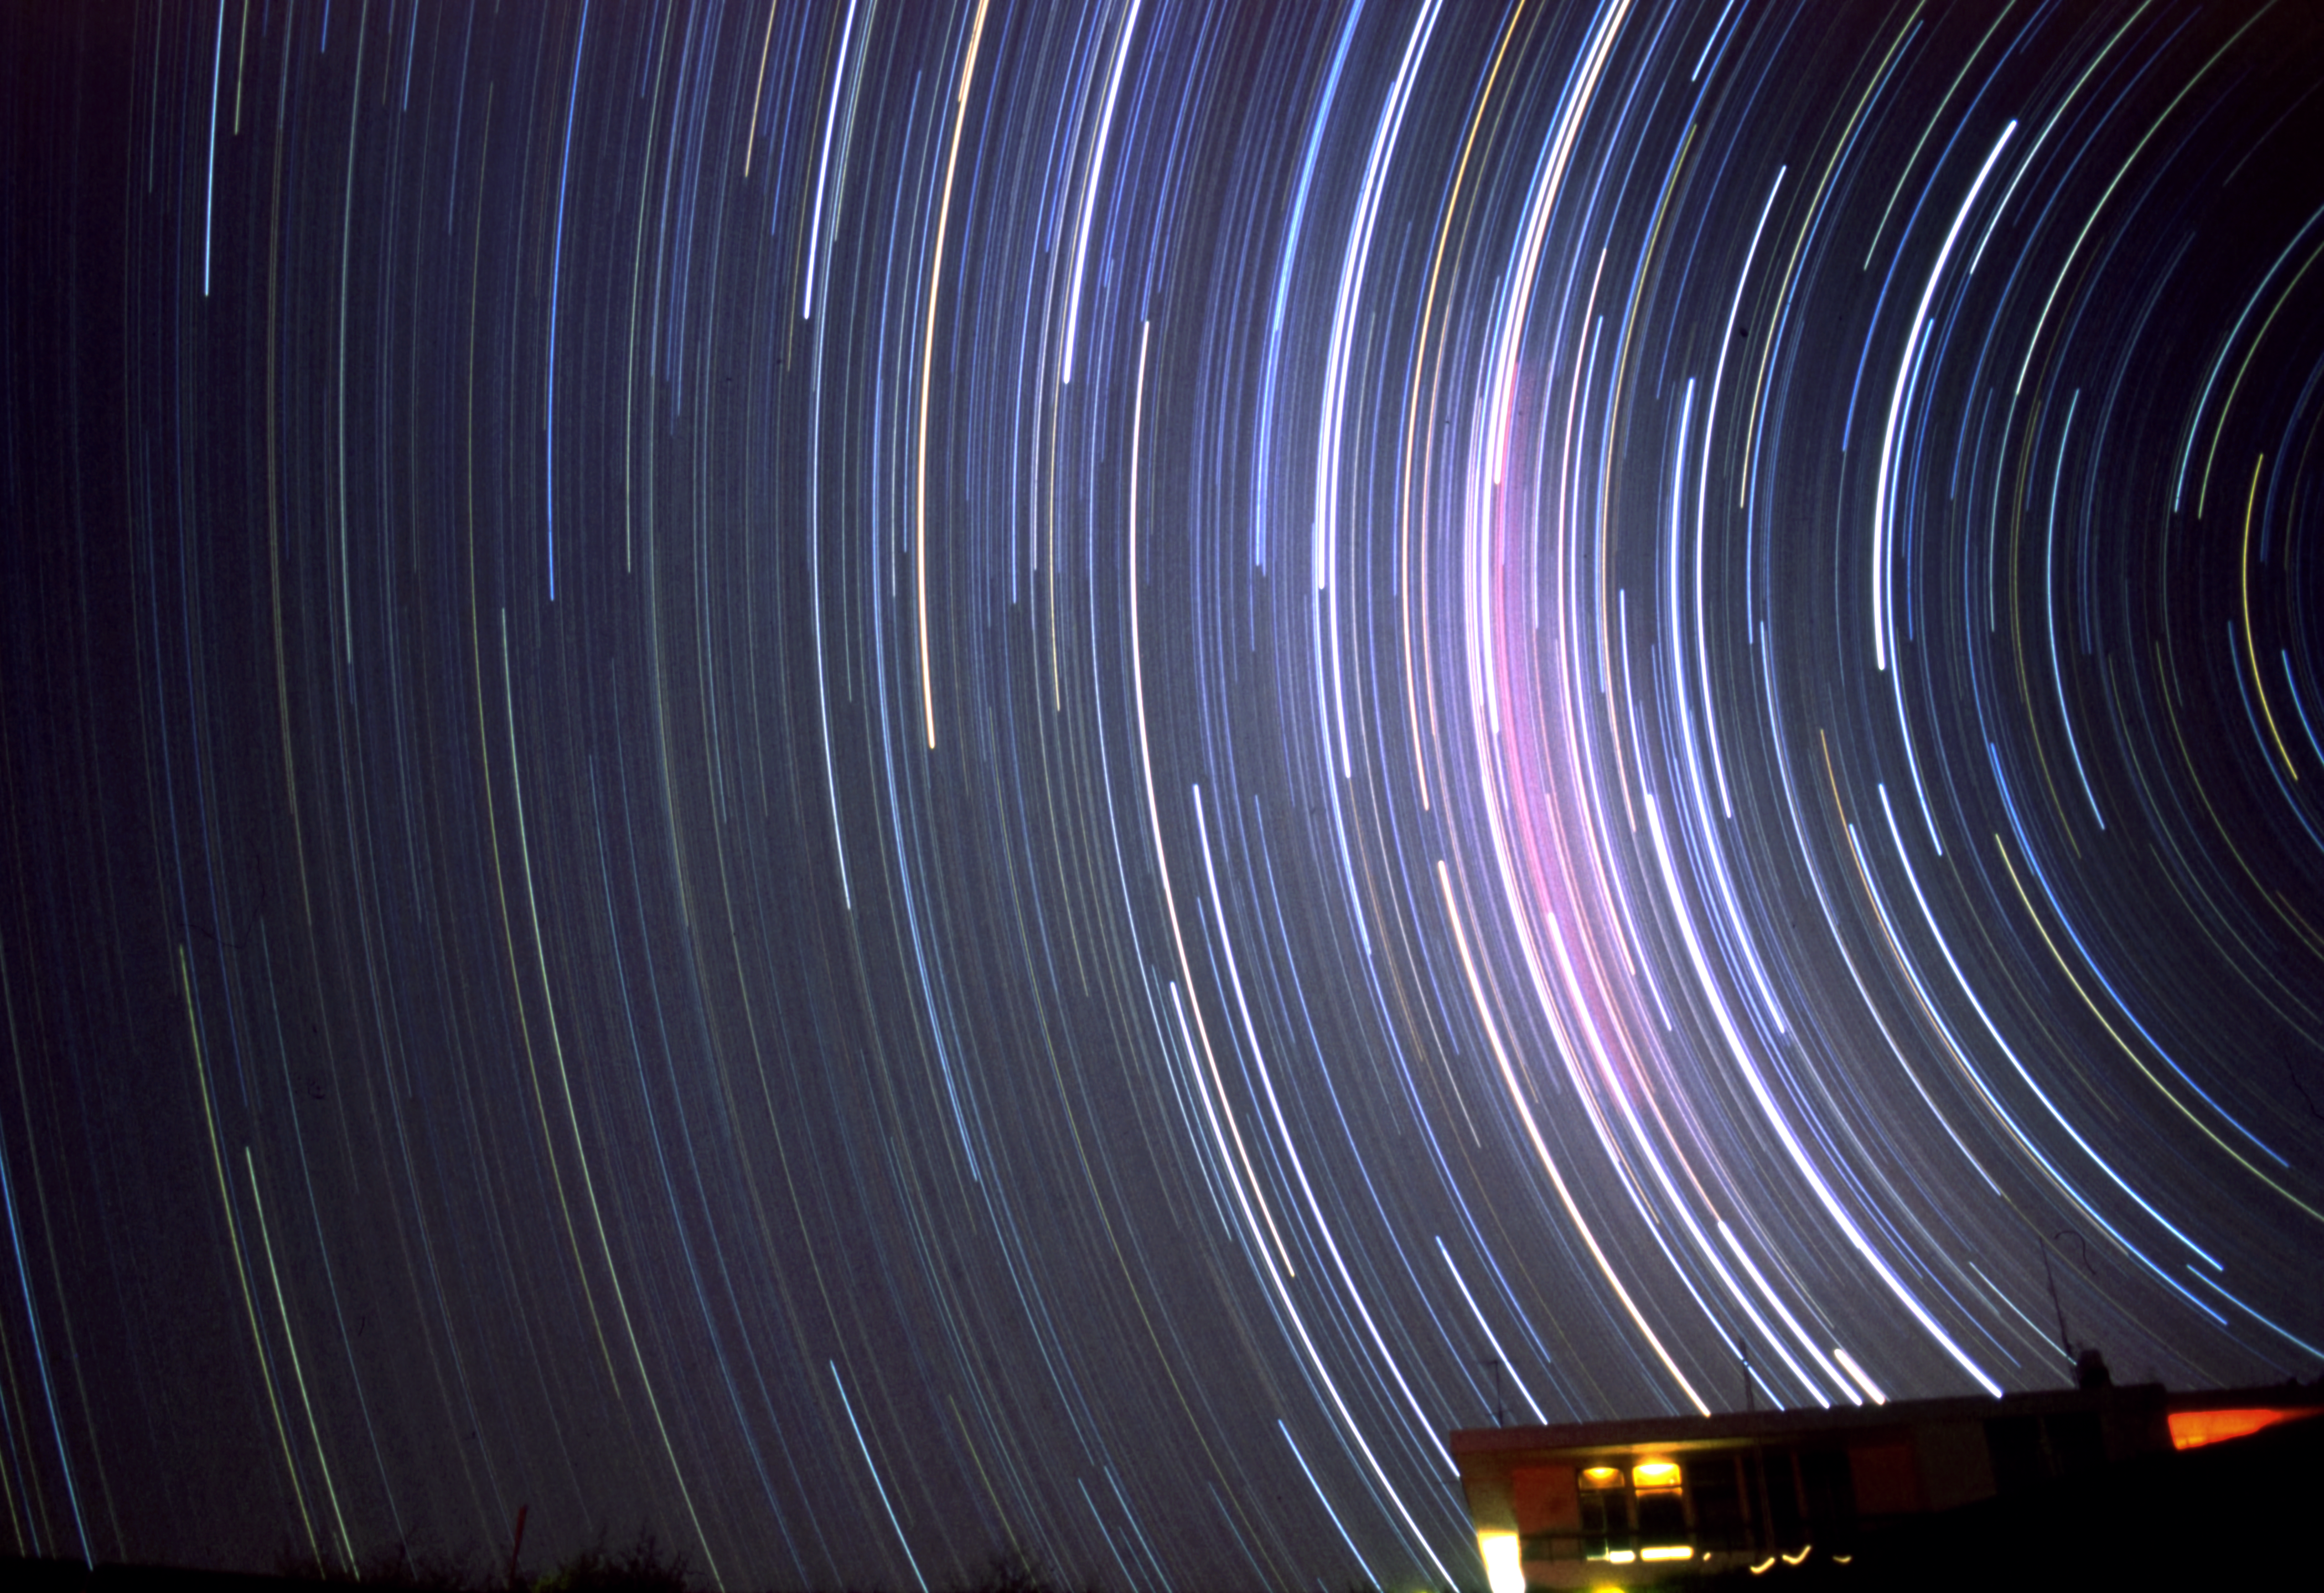

Swirling stars

This image shows one of the buildings at the La Silla Observatory site. The effect of the stars swirling above is created by taking the photograph with a very long exposure time, capturing the way the stars appear to move as the Earth rotates.

Credit: R. Wesson/ESO